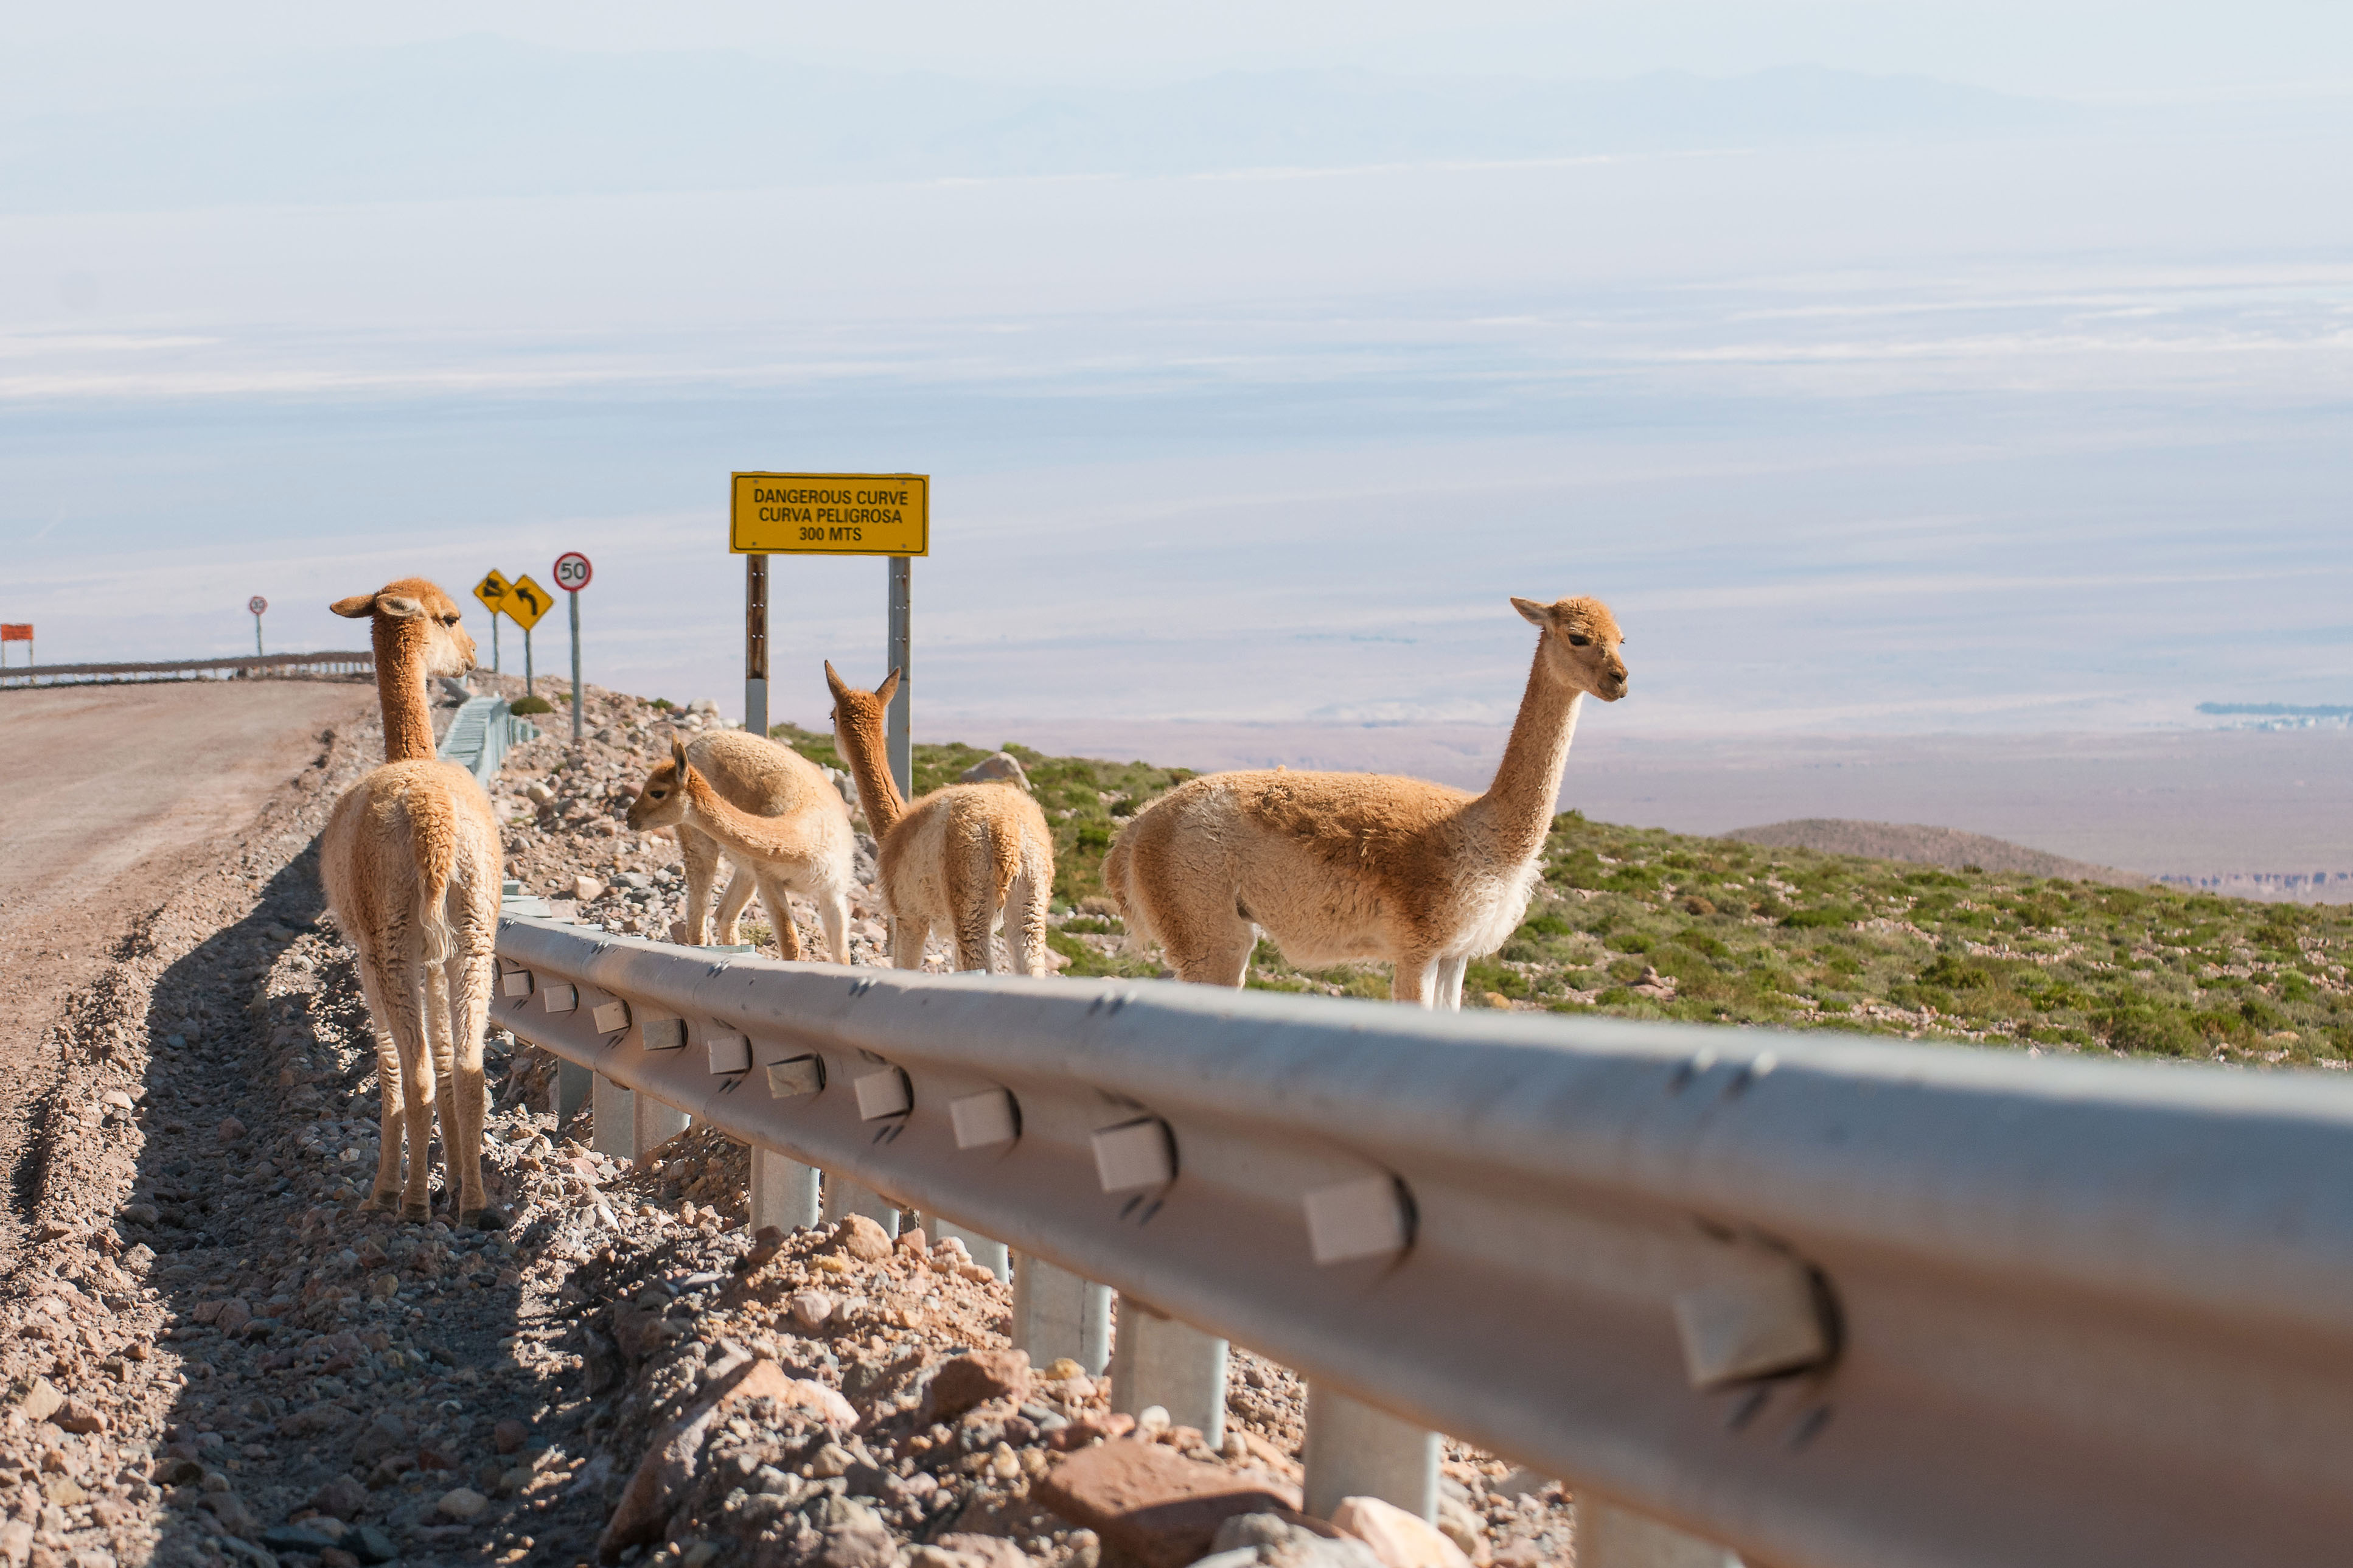

Flora & Fauna

Despite being located in an ecologically fragile area, ALMA takes special care in respecting the Flora & Fauna of the place. Environmental studies are carried out annually that consider both the flora and fauna of the territory.

Credit: Sergio Otárola - ALMA (ESO / NAOJ / NRAO)